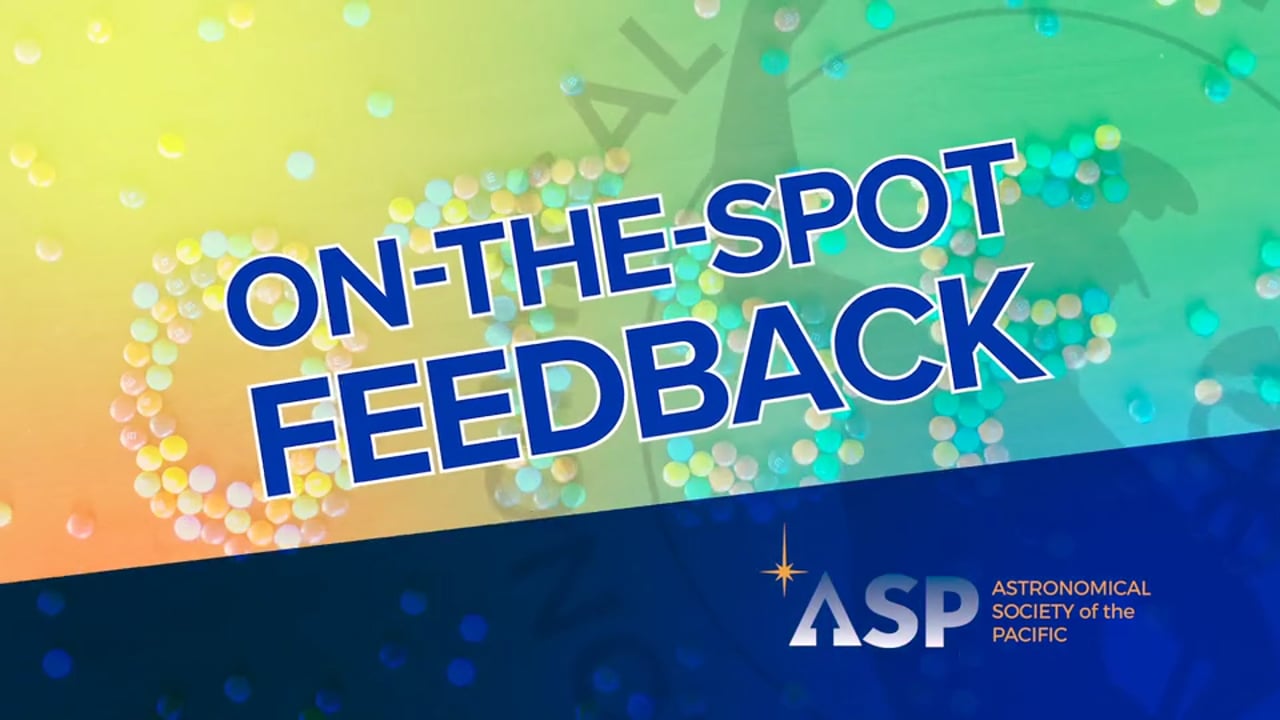

On-the-Spot Feedback: STEM for All Showcase 2021

Credit: NRAO/AUI/NSF